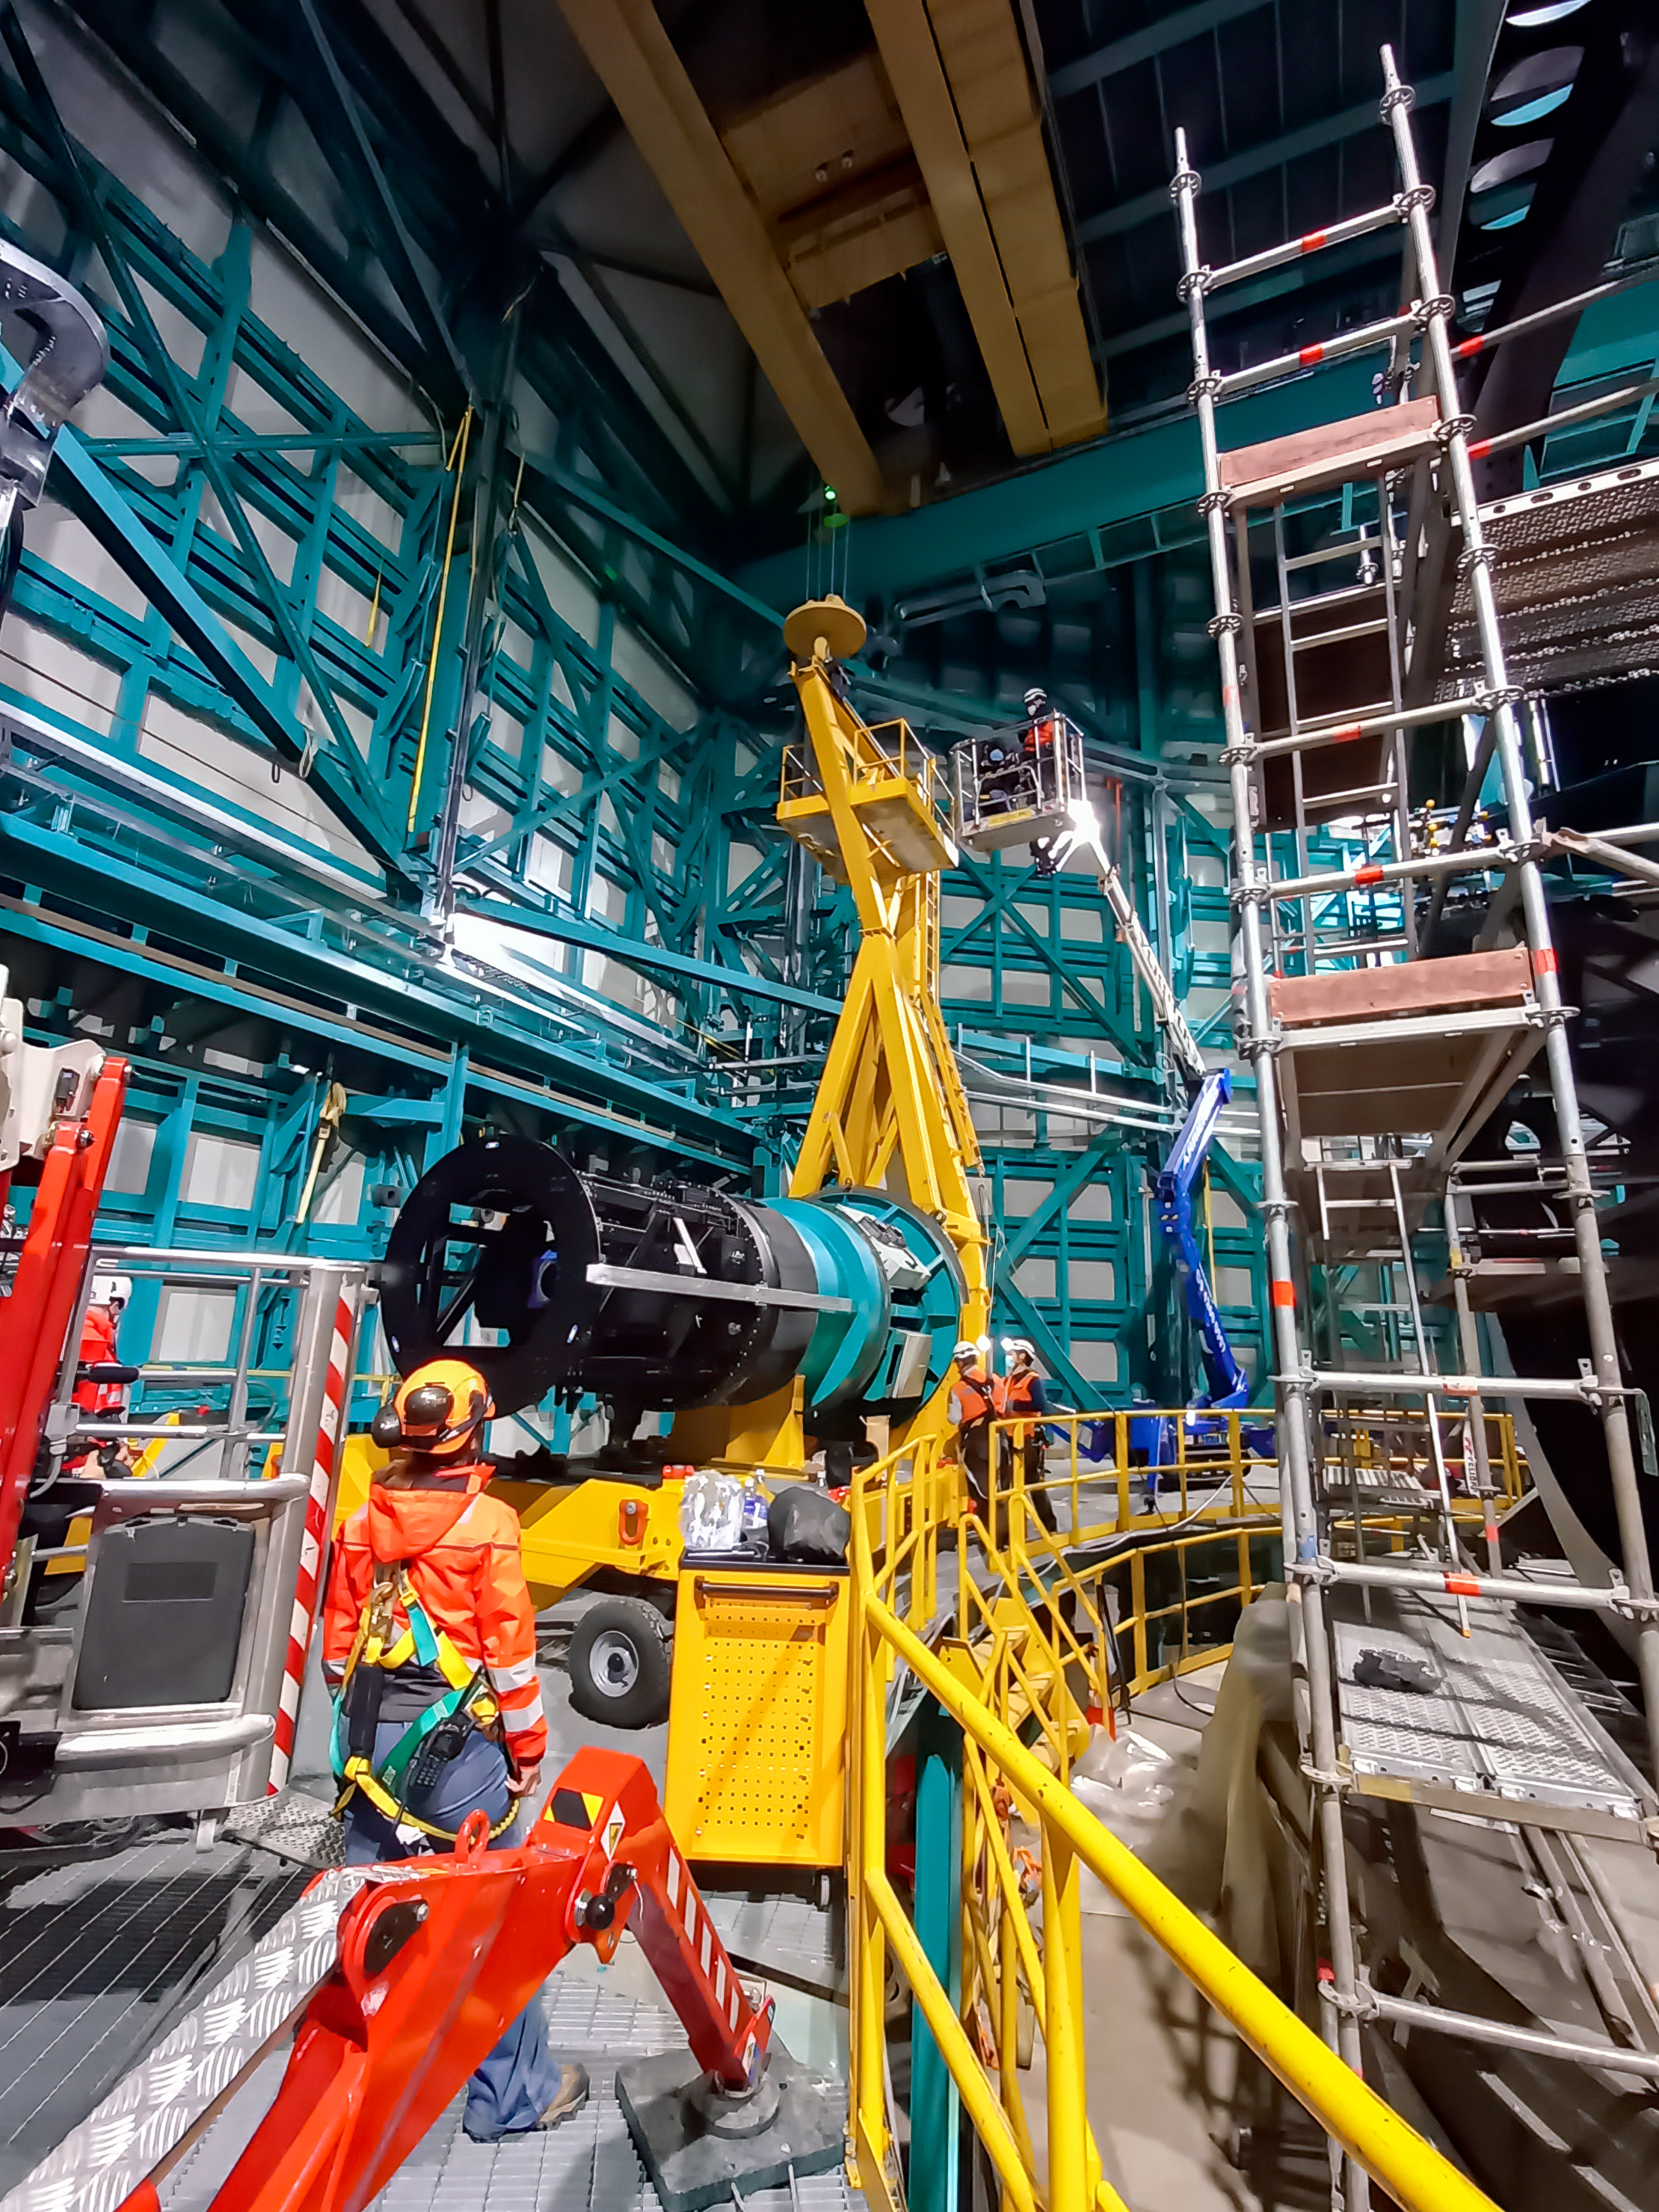

Vera C. Rubin Observatory Commissioning Camera install

Vera C. Rubin Observatory’s Commissioning Camera (ComCam) is being installed on the Telescope Mount Assembly on the summit of Cerro Pachón in Chile.

Credit: Rubin Observatory/NSF/AURA